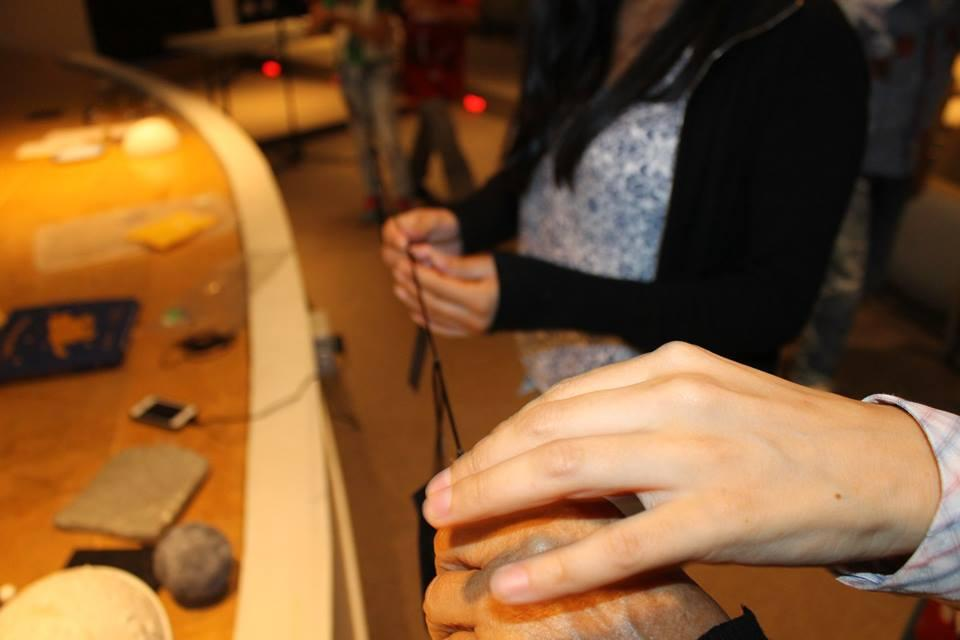

Sensing the Universe

People take part in the "Astronomy with all senses" project, a travelling exhibition which is specially designed to make astronomy accessible for people with disabilities, as well as to highlight the importance of all senses for people without disabilities. The project was selected by the IAU Office of Astronomy for Development's Annual Call for Proposals.

Credit: OAD/IAU